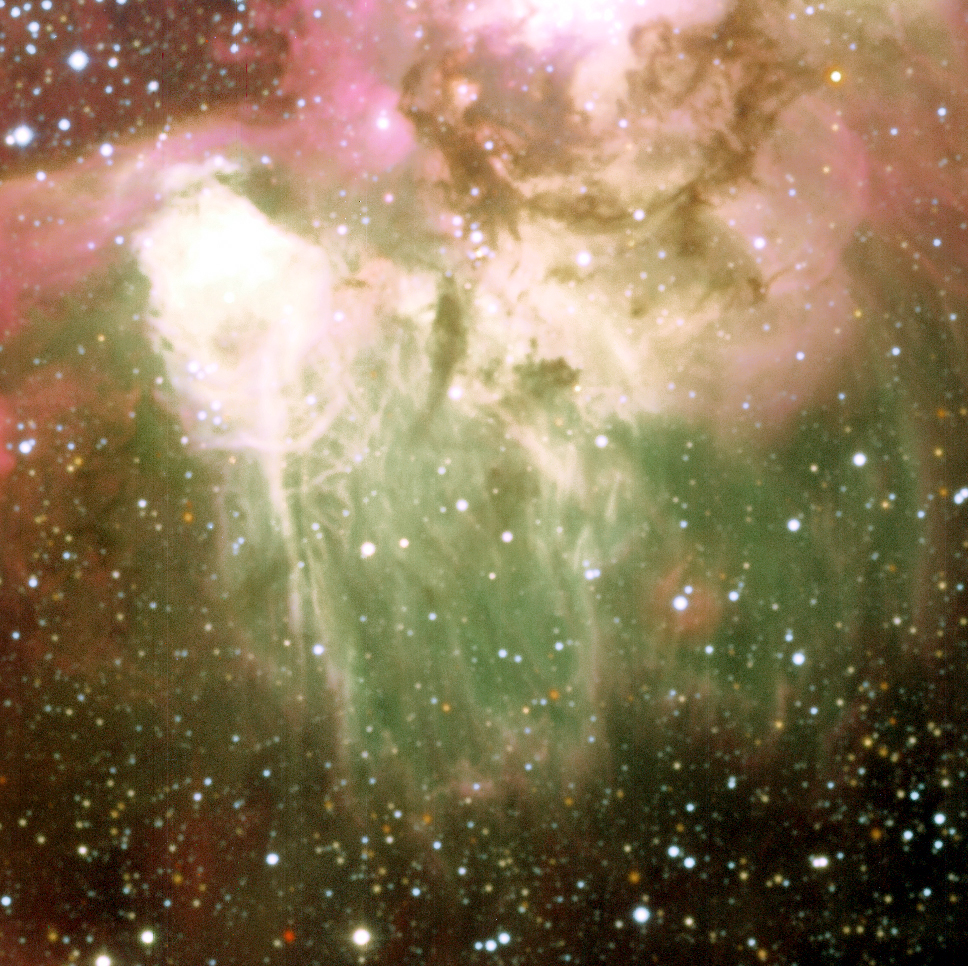

N44C in the Large Magellanic Cloud

Part of the central nebula, known as N44C, in the Large Magellanic Cloud. The green colour indicates areas that are particularly hot. The nature of the exciting source that delivers the necessary energy has been the subject of studies during two decades but is still not known with certainty.

Credit: ESO